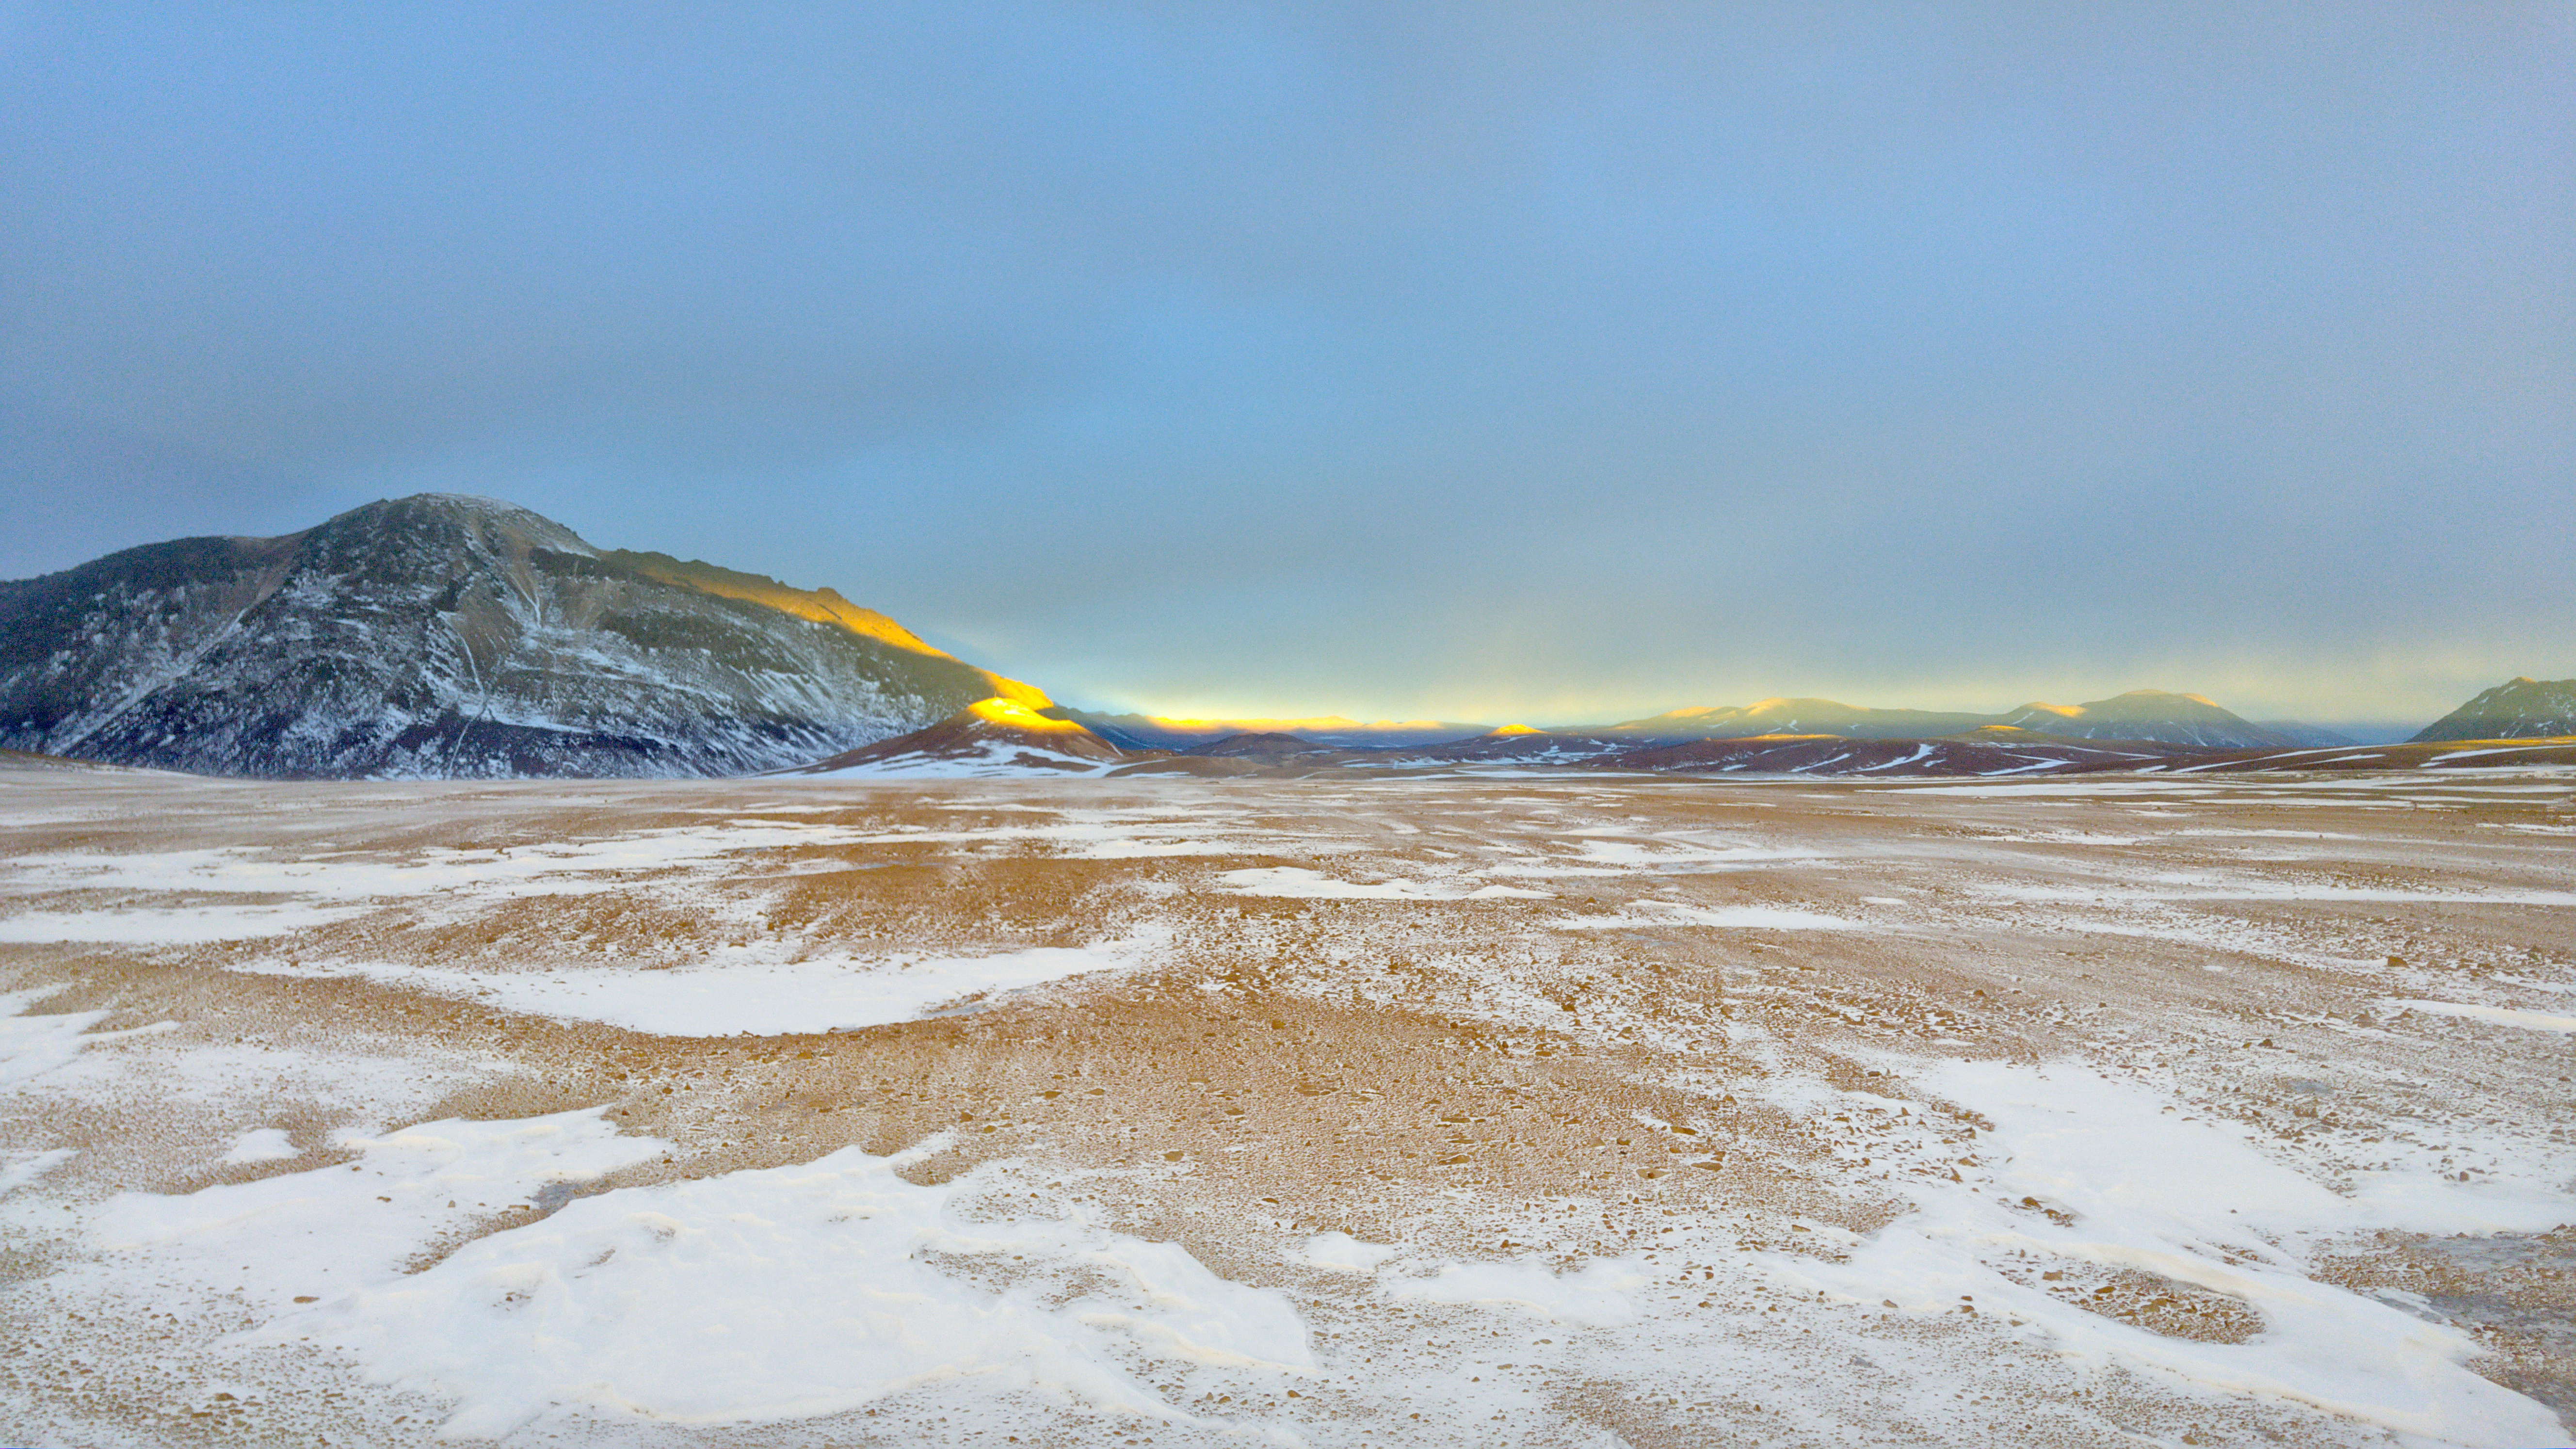

Chajnantor Plateau

Credit: Jaime Guarda - ALMA (ESO/NAOJ/NRAO)